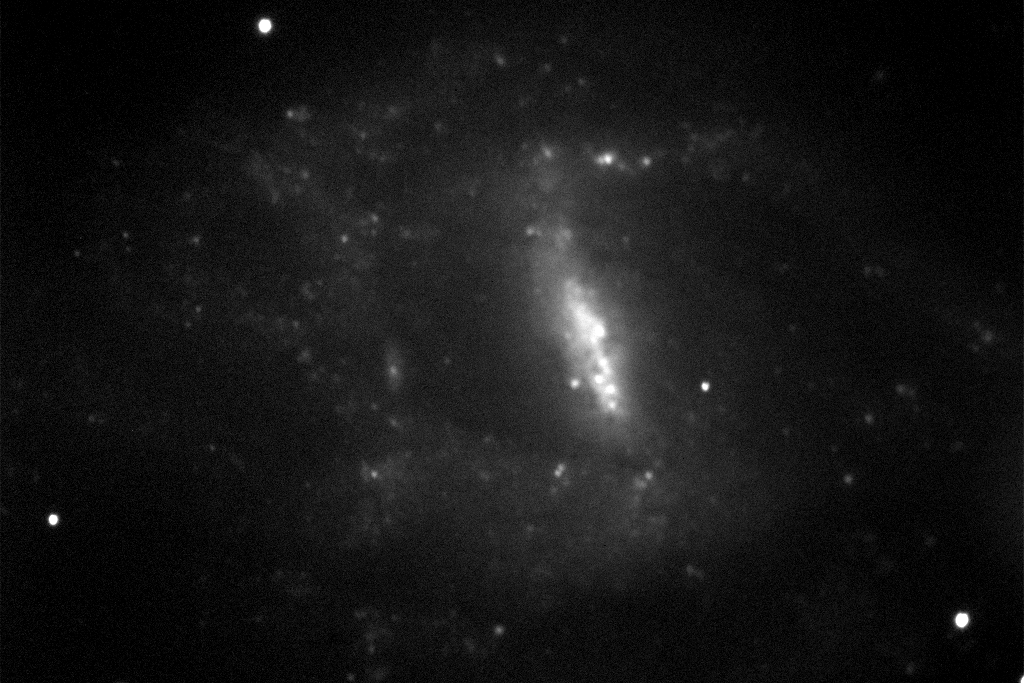

Barred spiral galaxy NGC 7741

This is a two-minute exposure taken on the night of September 1st 1994 (UT of observation 02/09/94:07:06) with the 1k detector. This photograph shows a region 200 arc seconds square which has been compressed in brightness (approximately a double logarithm) to show both bright and faint features. Observing conditions during this phase of the commissioning were not ideal, but this image has a "seeing" measurement (average FWHM of several stars) of about 0.9 arc seconds.
Orientation: N up, W to the left.

About this object
Galaxy NGC 7741 is a barred spiral galaxy of type SB(s)cd, meaning that it has a central bar-like concentration, evident here, and a small number of fairly open large-scale spiral arms. The galaxy reaches about 50% further out than this picture covers, so the outermost regions are not visible. NGC 7741 is quite nearby, and is receding from us at only 1.7 million miles per hour.

Location: 23 43 54.0 +26 04 32 (2000.0), distance: approximately 30 million light-years,
Size: about 35 thousand light-years across.

Credit: WIYN/NOIRLab/NSF